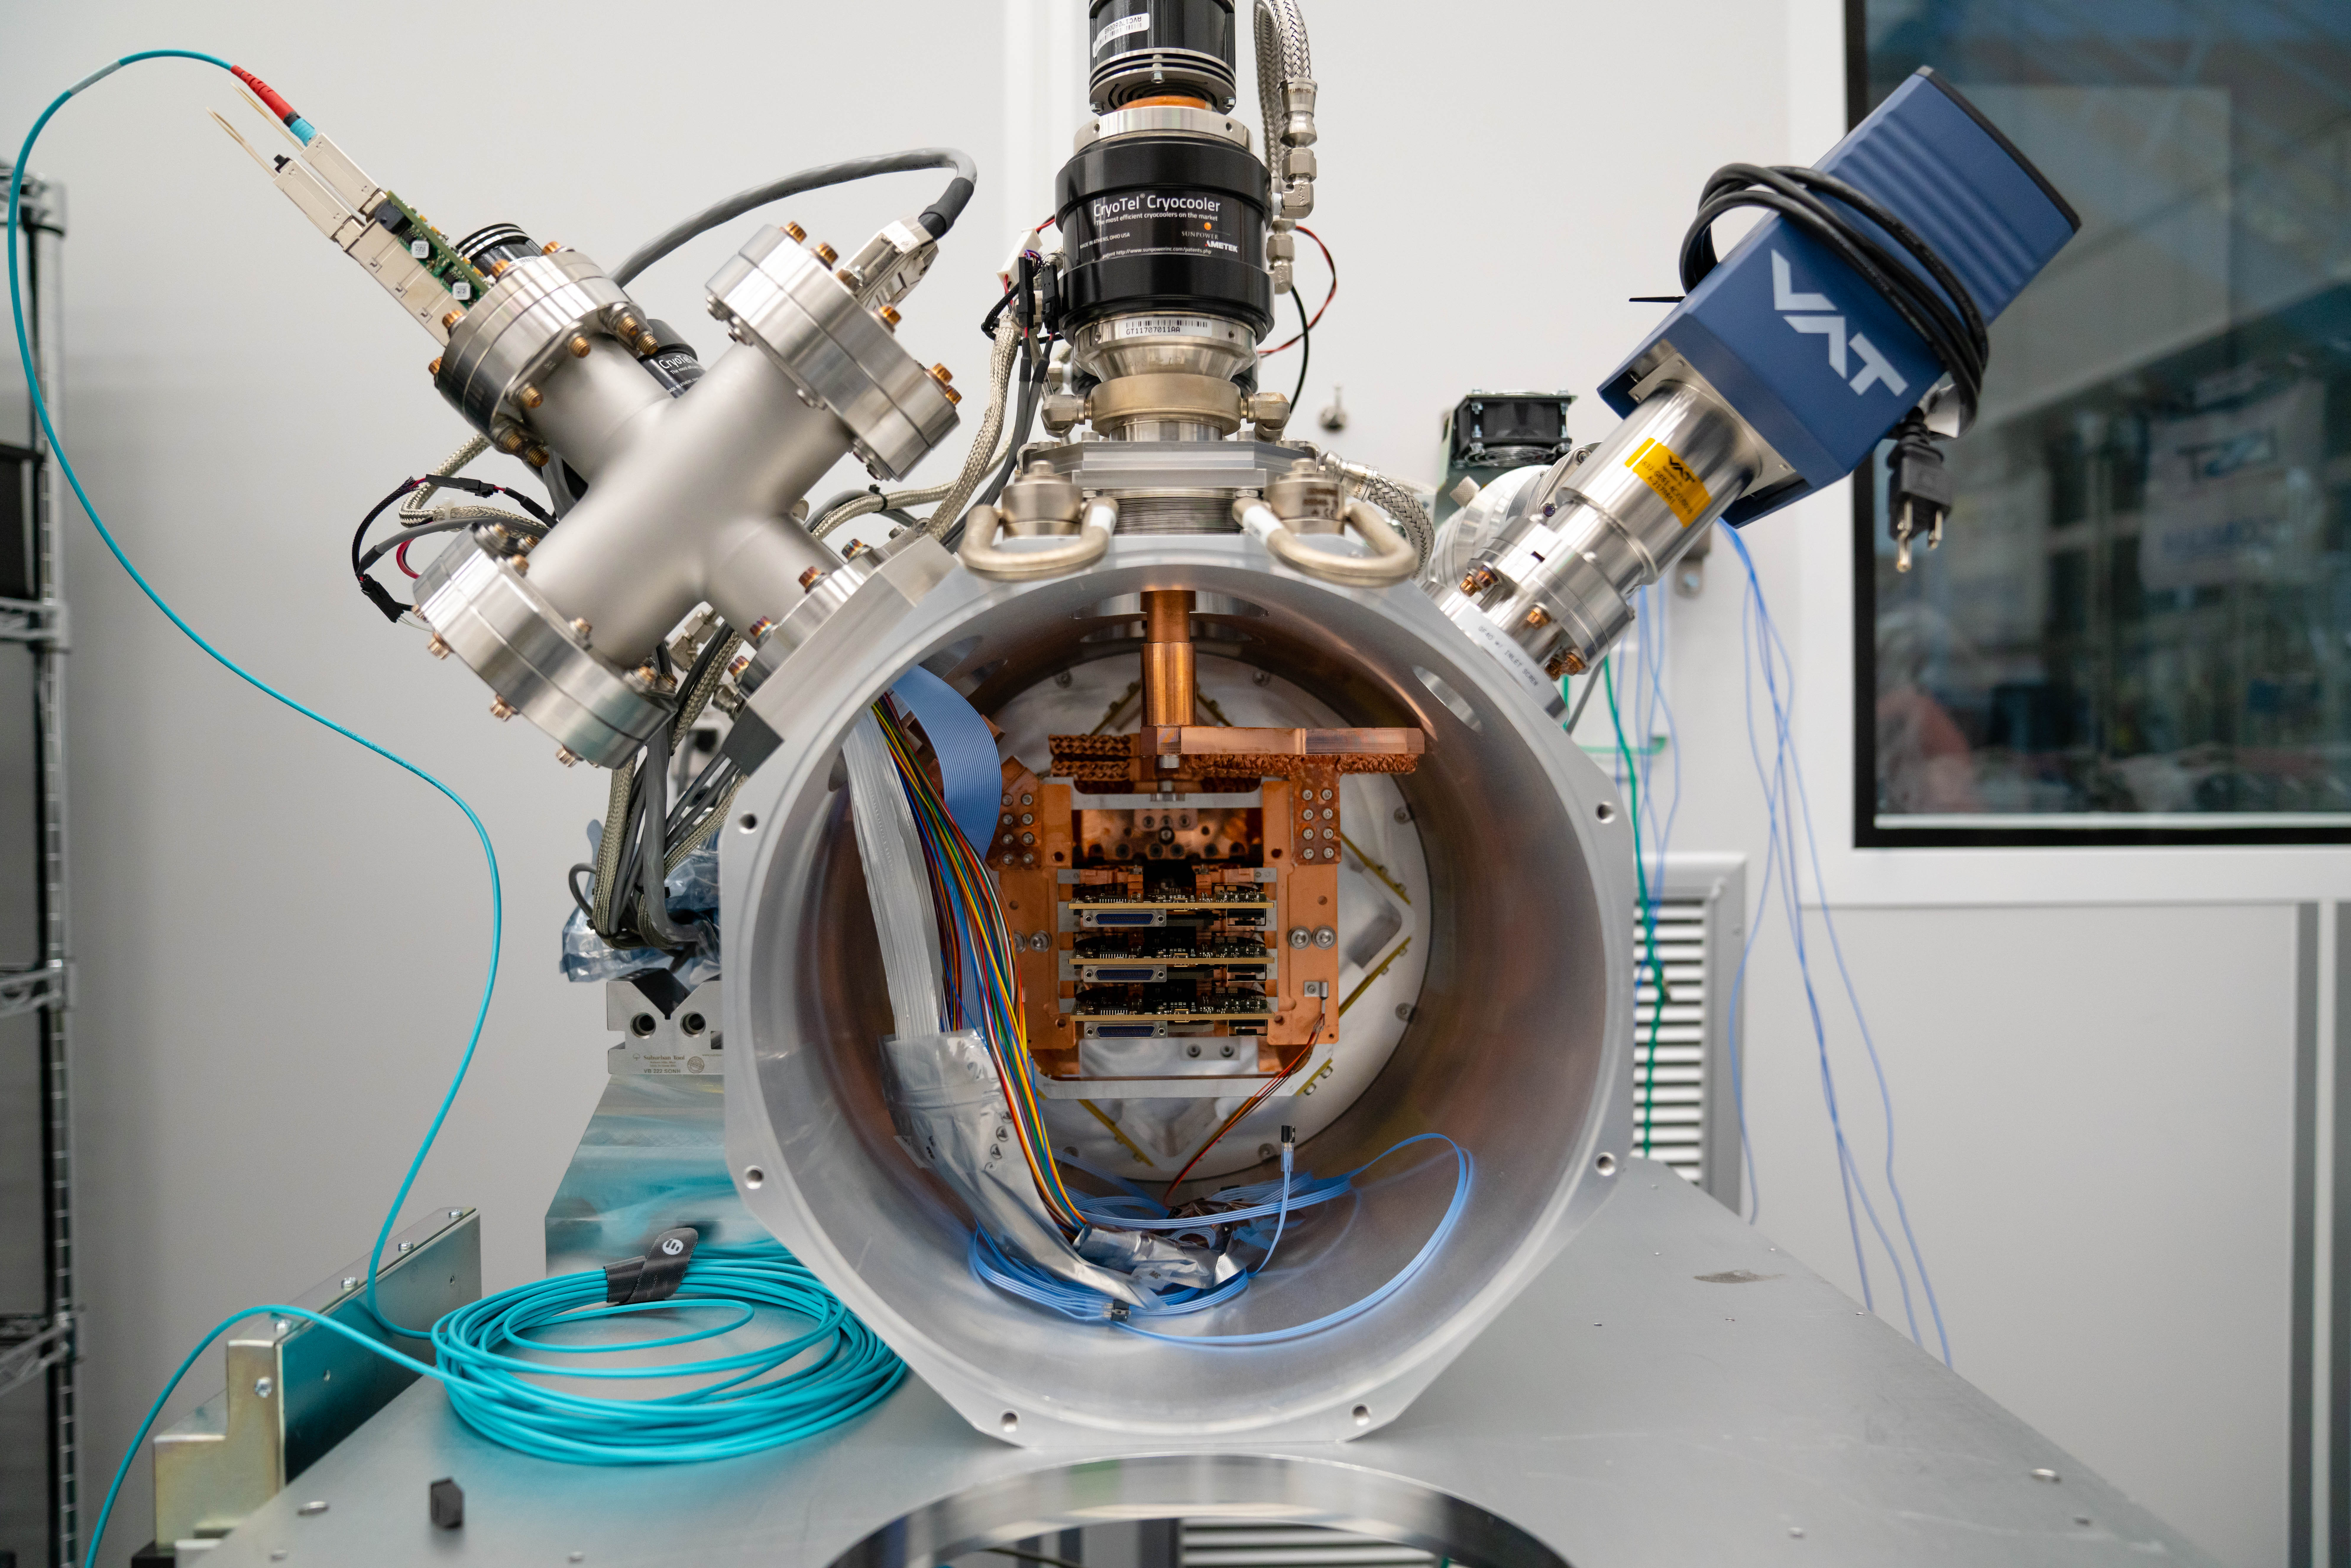

LSST ComCam

At the end of February, members of the LSST Camera Integration and Testing team at SLAC have inserted a raft of nine imaging sensors into the body of the LSST Commissioning Camera (ComCam). This miniature version of the LSST camera will be used for telescope commissioning.

Credit: Farrin Abbott/SLAC National Accelerator Laboratory